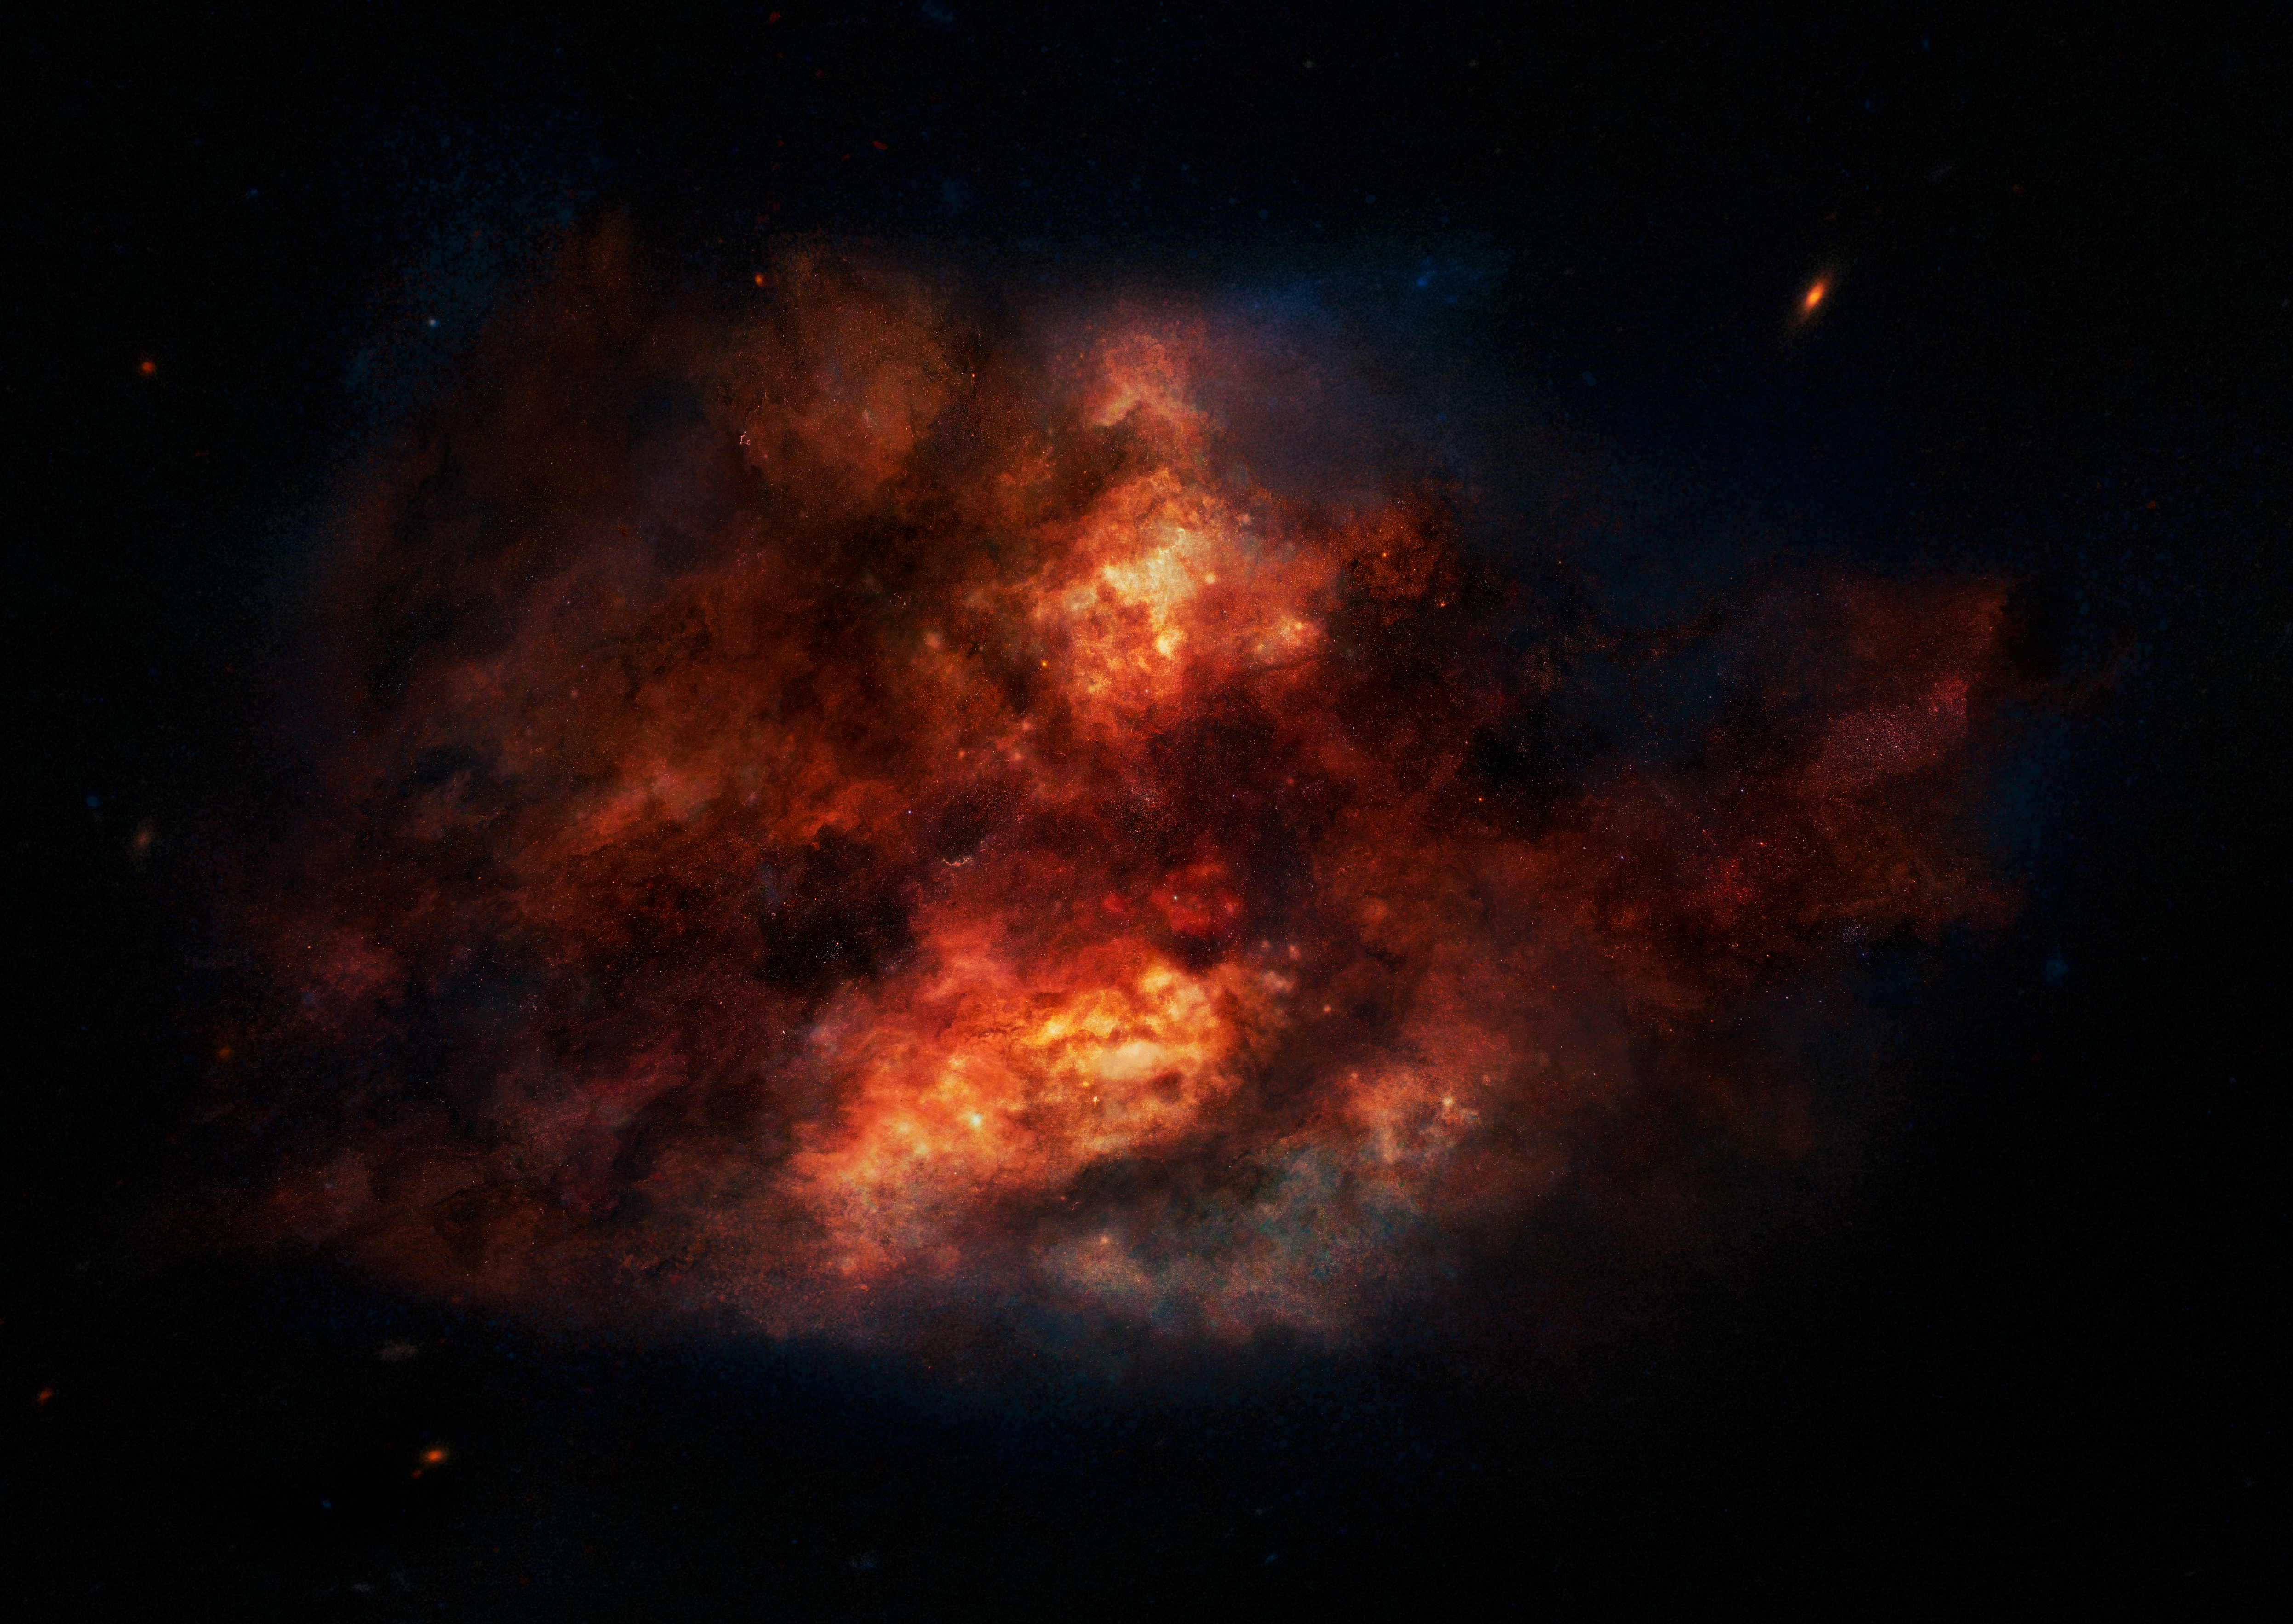

Artist’s impression of a dusty starburst galaxy

Galaxies in the distant Universe are seen during their youth and therefore have relatively short and uneventful star formation histories. This makes them an ideal laboratory to study the earliest epochs of star formation. But at a price — they are often enshrouded by obscuring dust that hampers the correct interpretation of the observations.

Credit: ESO/M. Kornmesser